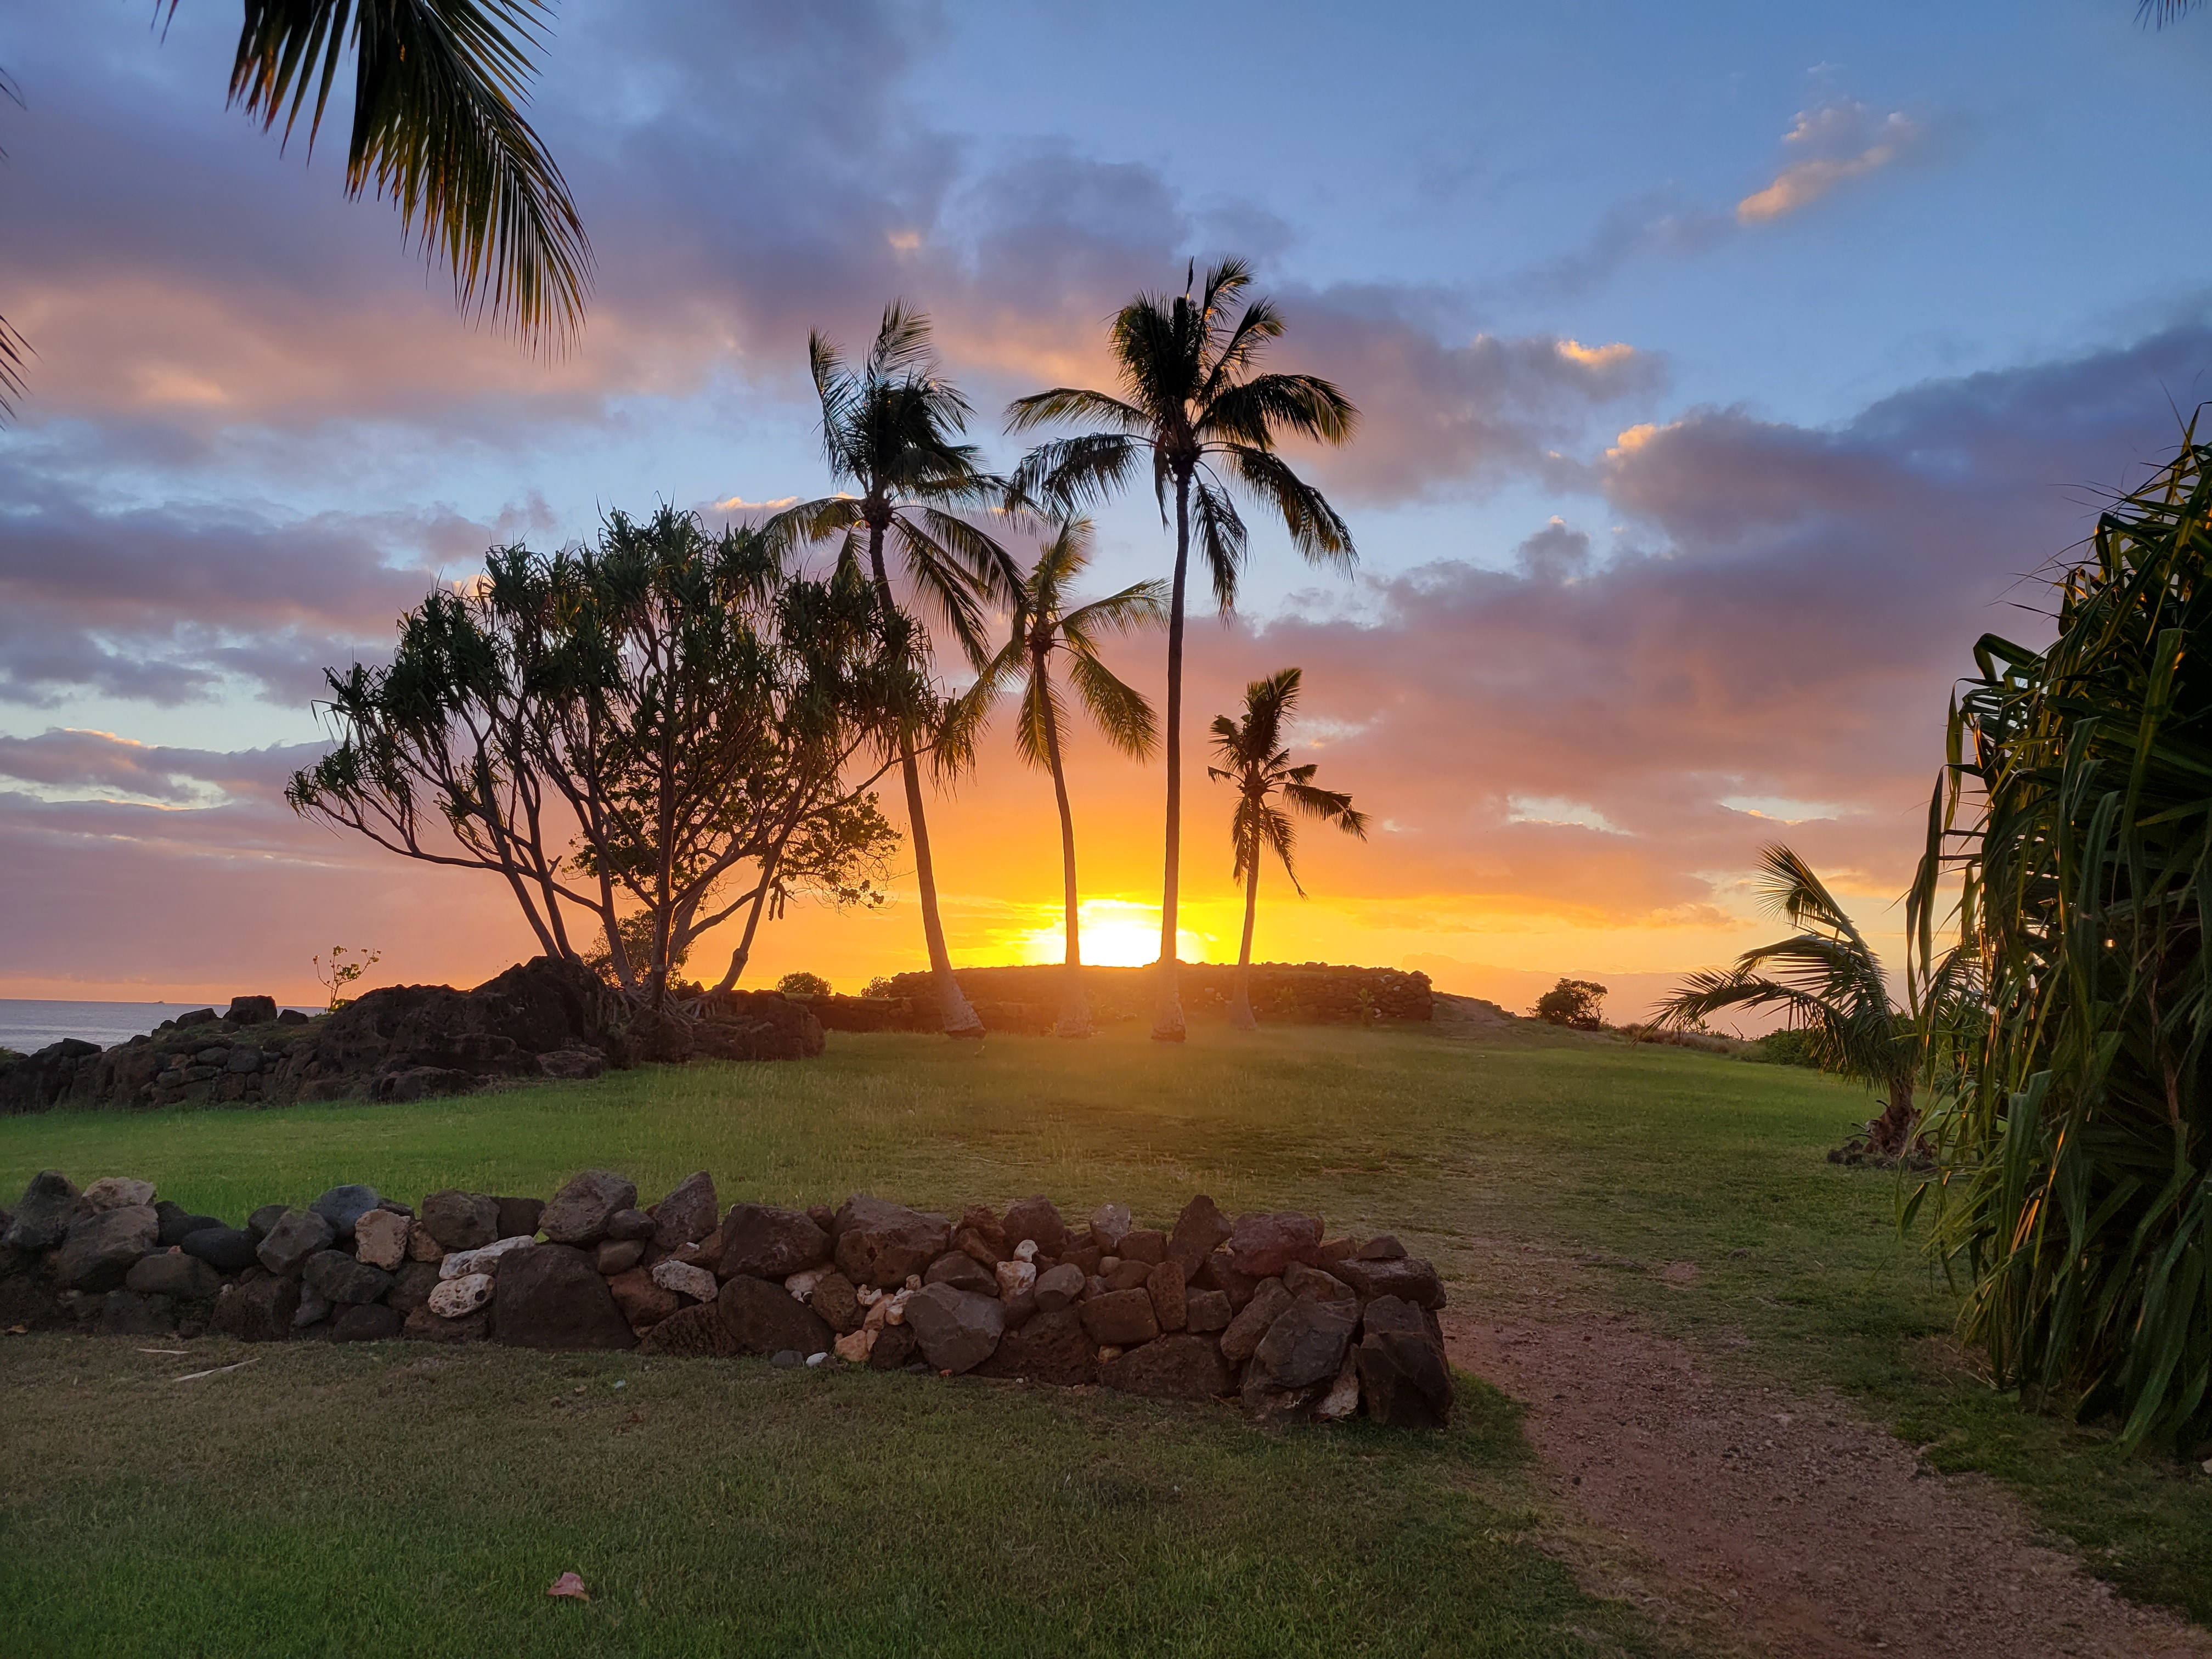

Ku'ilioloa Heiau

Credit: NOIRLab